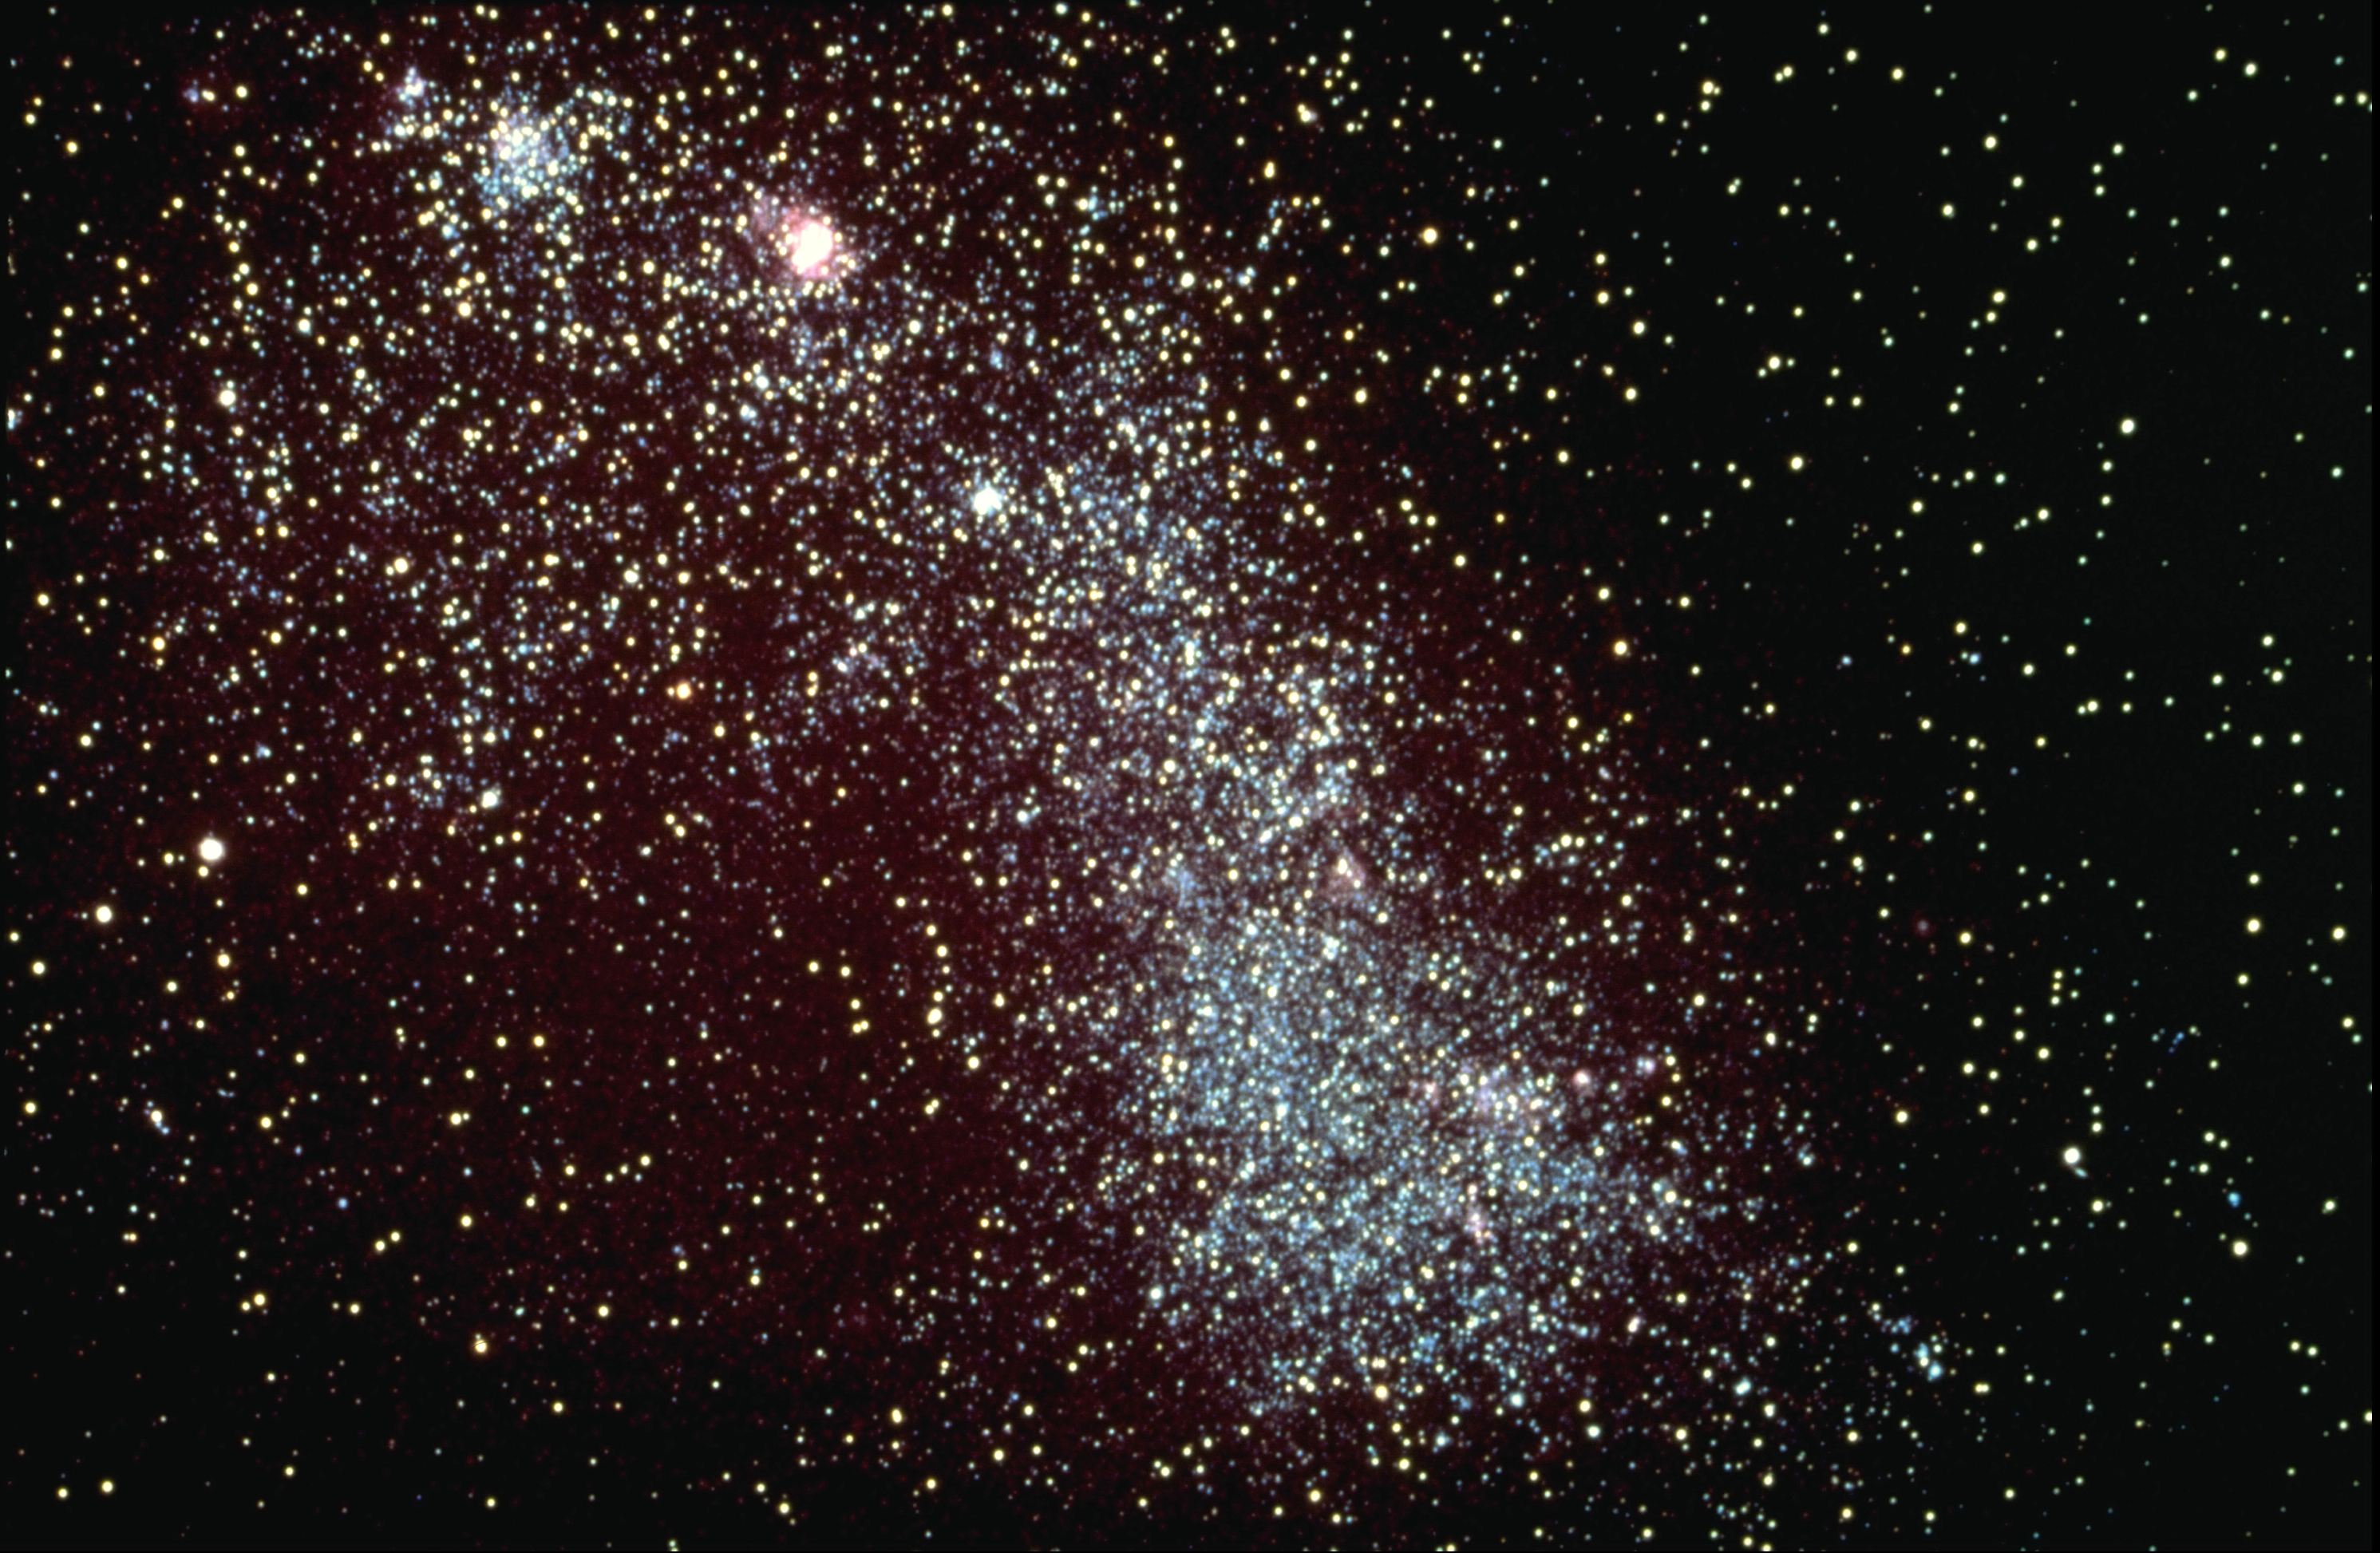

Small Magellanic Cloud

The Small Magellanic Cloud is an irregular dwarf galaxy in the constellation Tucana, and is a satellite of our own Milky Way Galaxy. The SMC is visible to the naked eye from the southern hemisphere. CTIO Curtis Schmidt telescope photograph.

Credit: NOIRLab/NSF/AURA